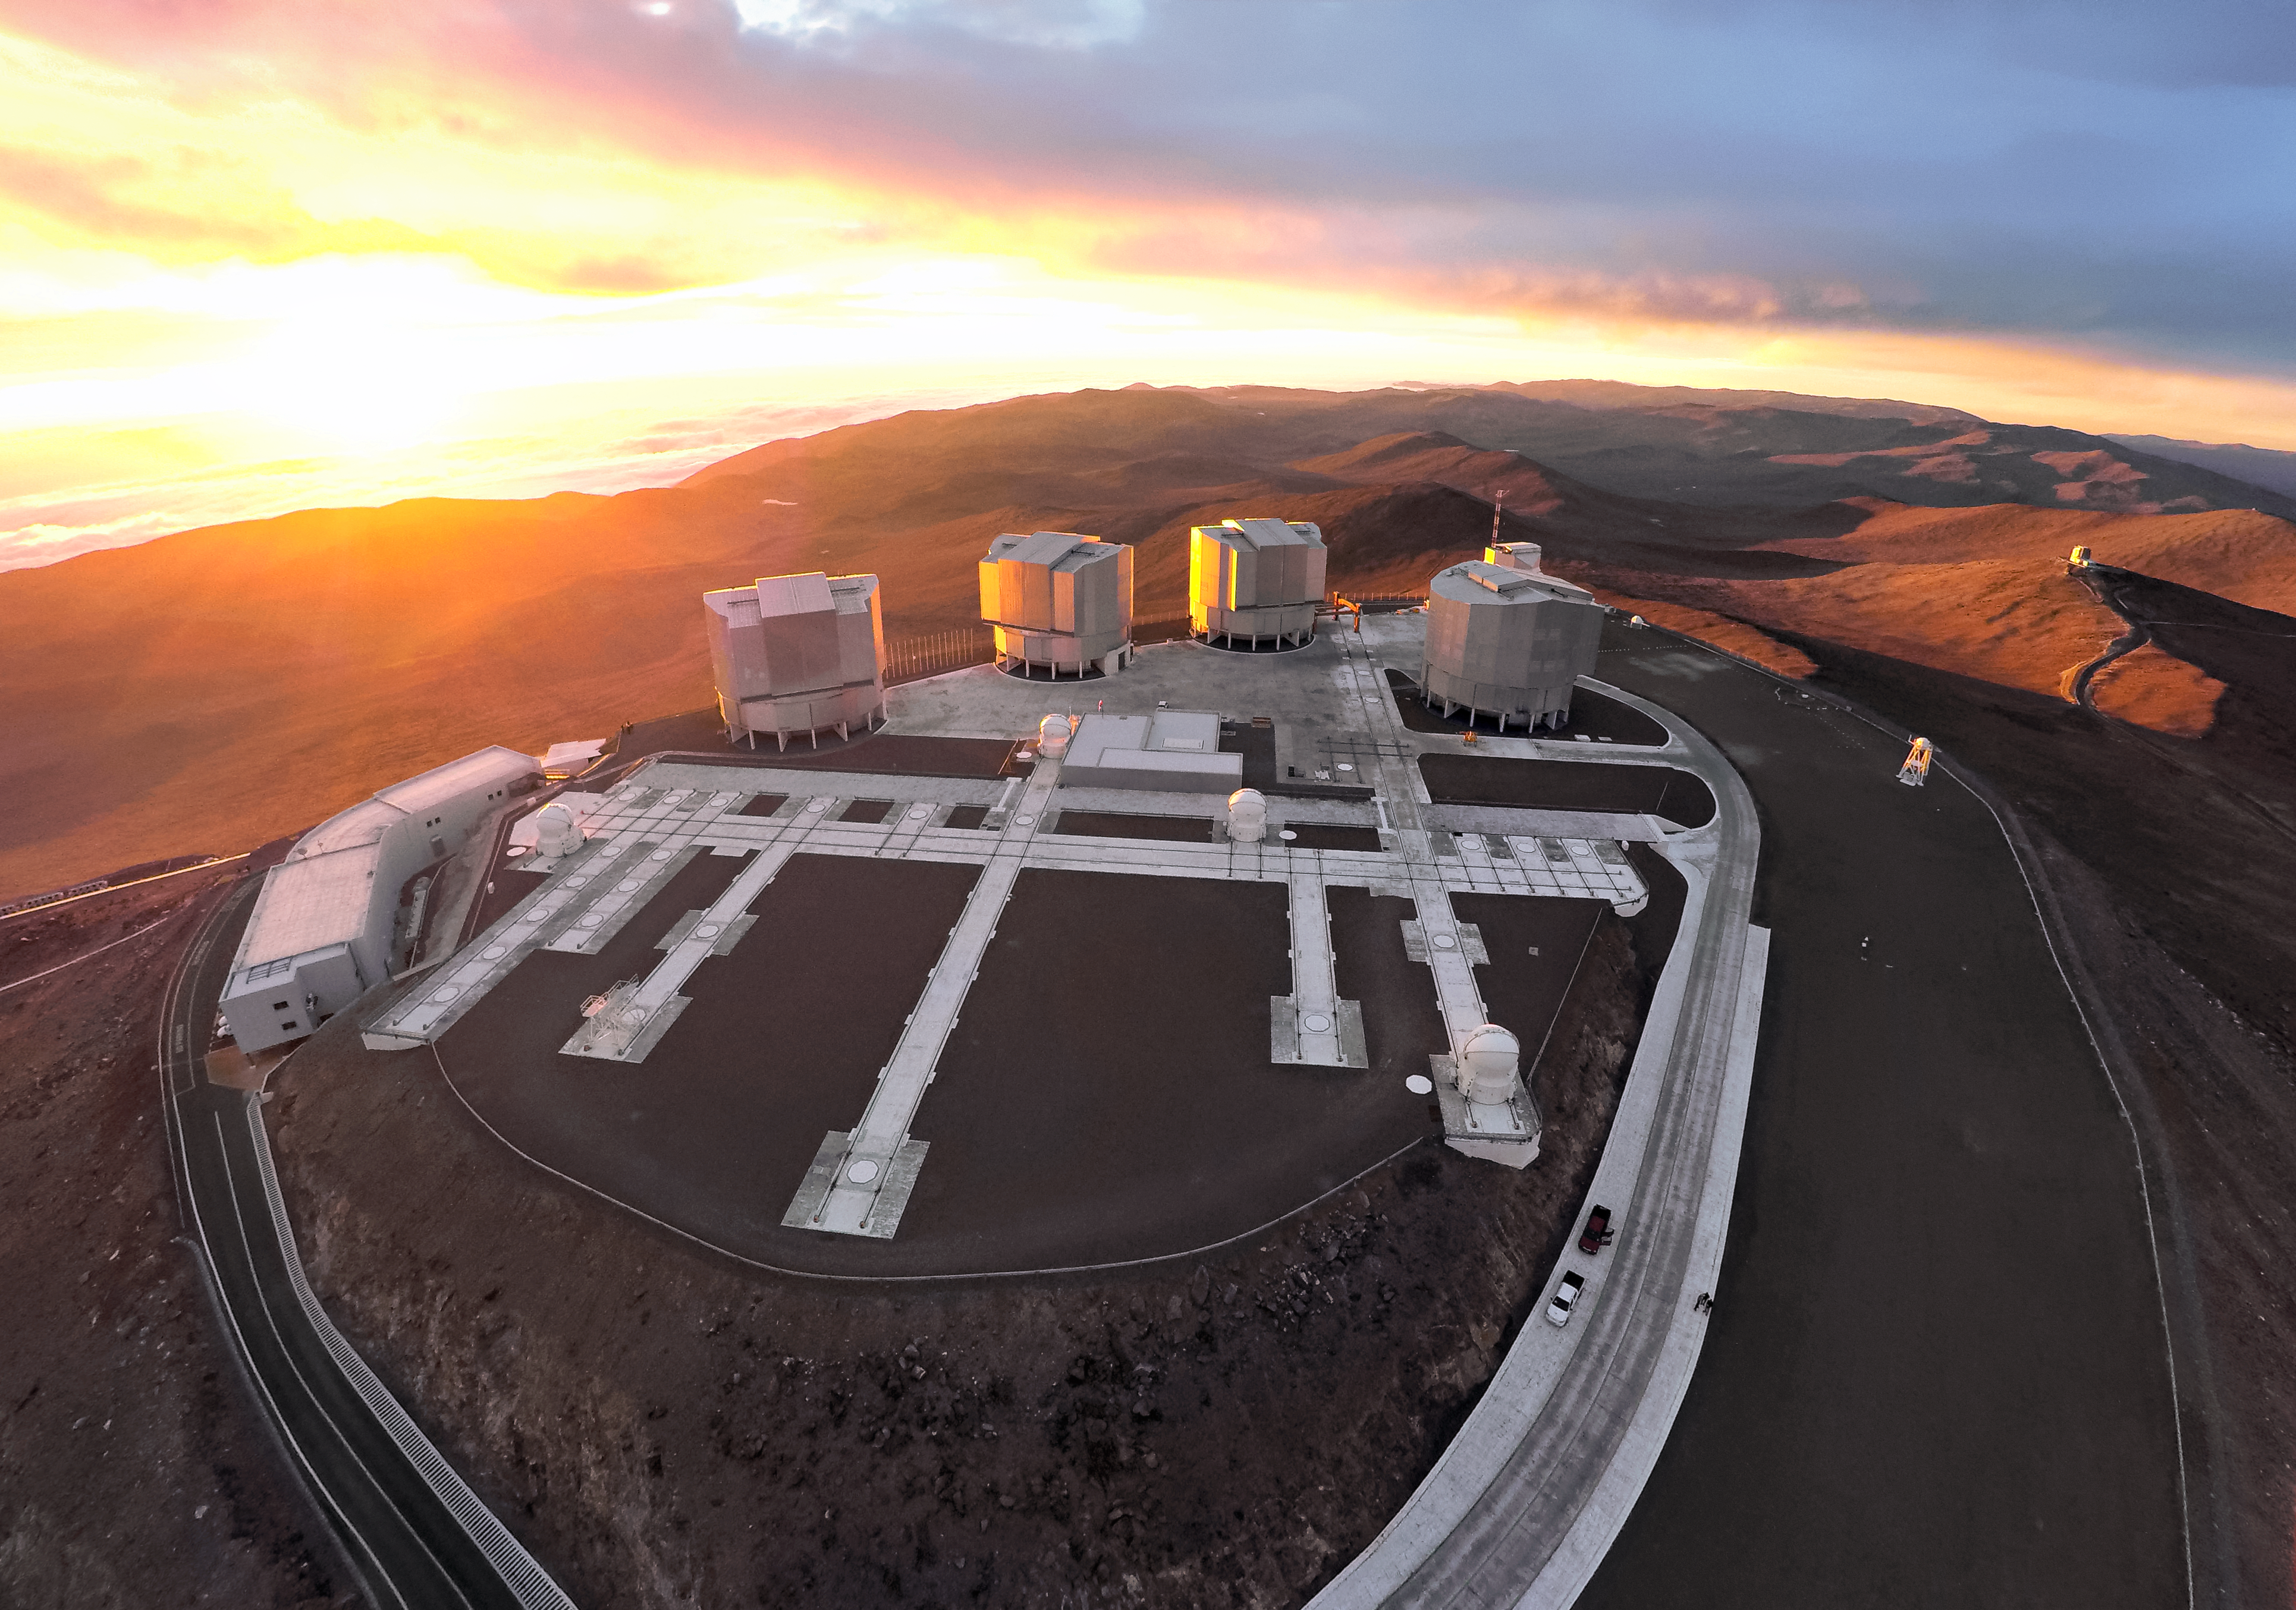

Drones-eye view of the VLT

This rare view of ESO's Very Large Telescope (VLT) was captured from a drone specially built to tackle the harsh conditions in the Atacama desert, the home of the VLT and the site of ESO's Paranal observatory.

With it's insulated battery, extended propellors and upgraded motors, the high-altitude drone was able to capture uniquely spectacular views of ESO's observatories.

Credit: M. Struik (CERN)/ESO